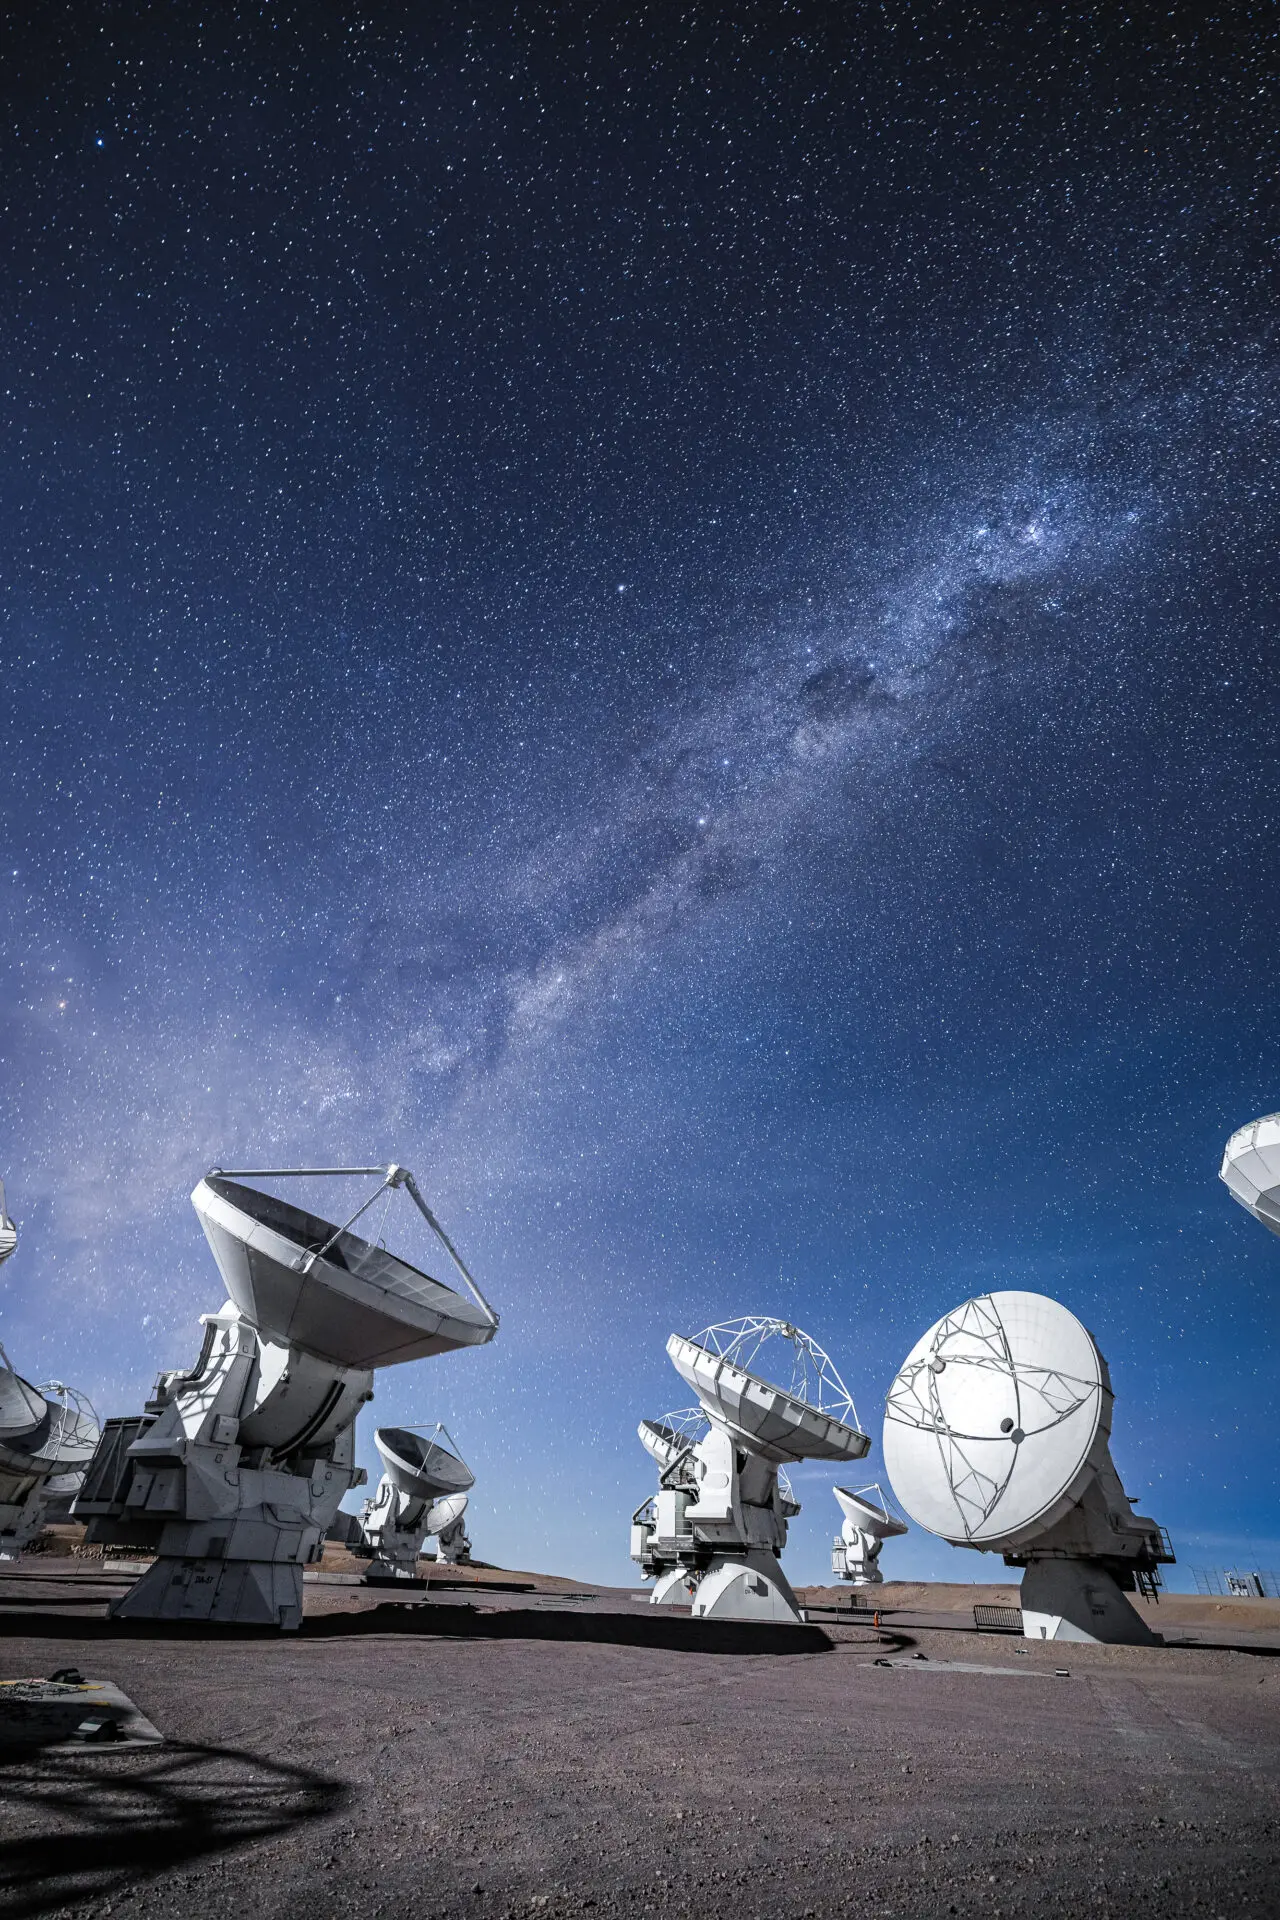

ALMA Antennas

An impressive view of the ALMA antennas working during the night, under starry skies, with the presence of the Moon.

Credit: Alex Pérez